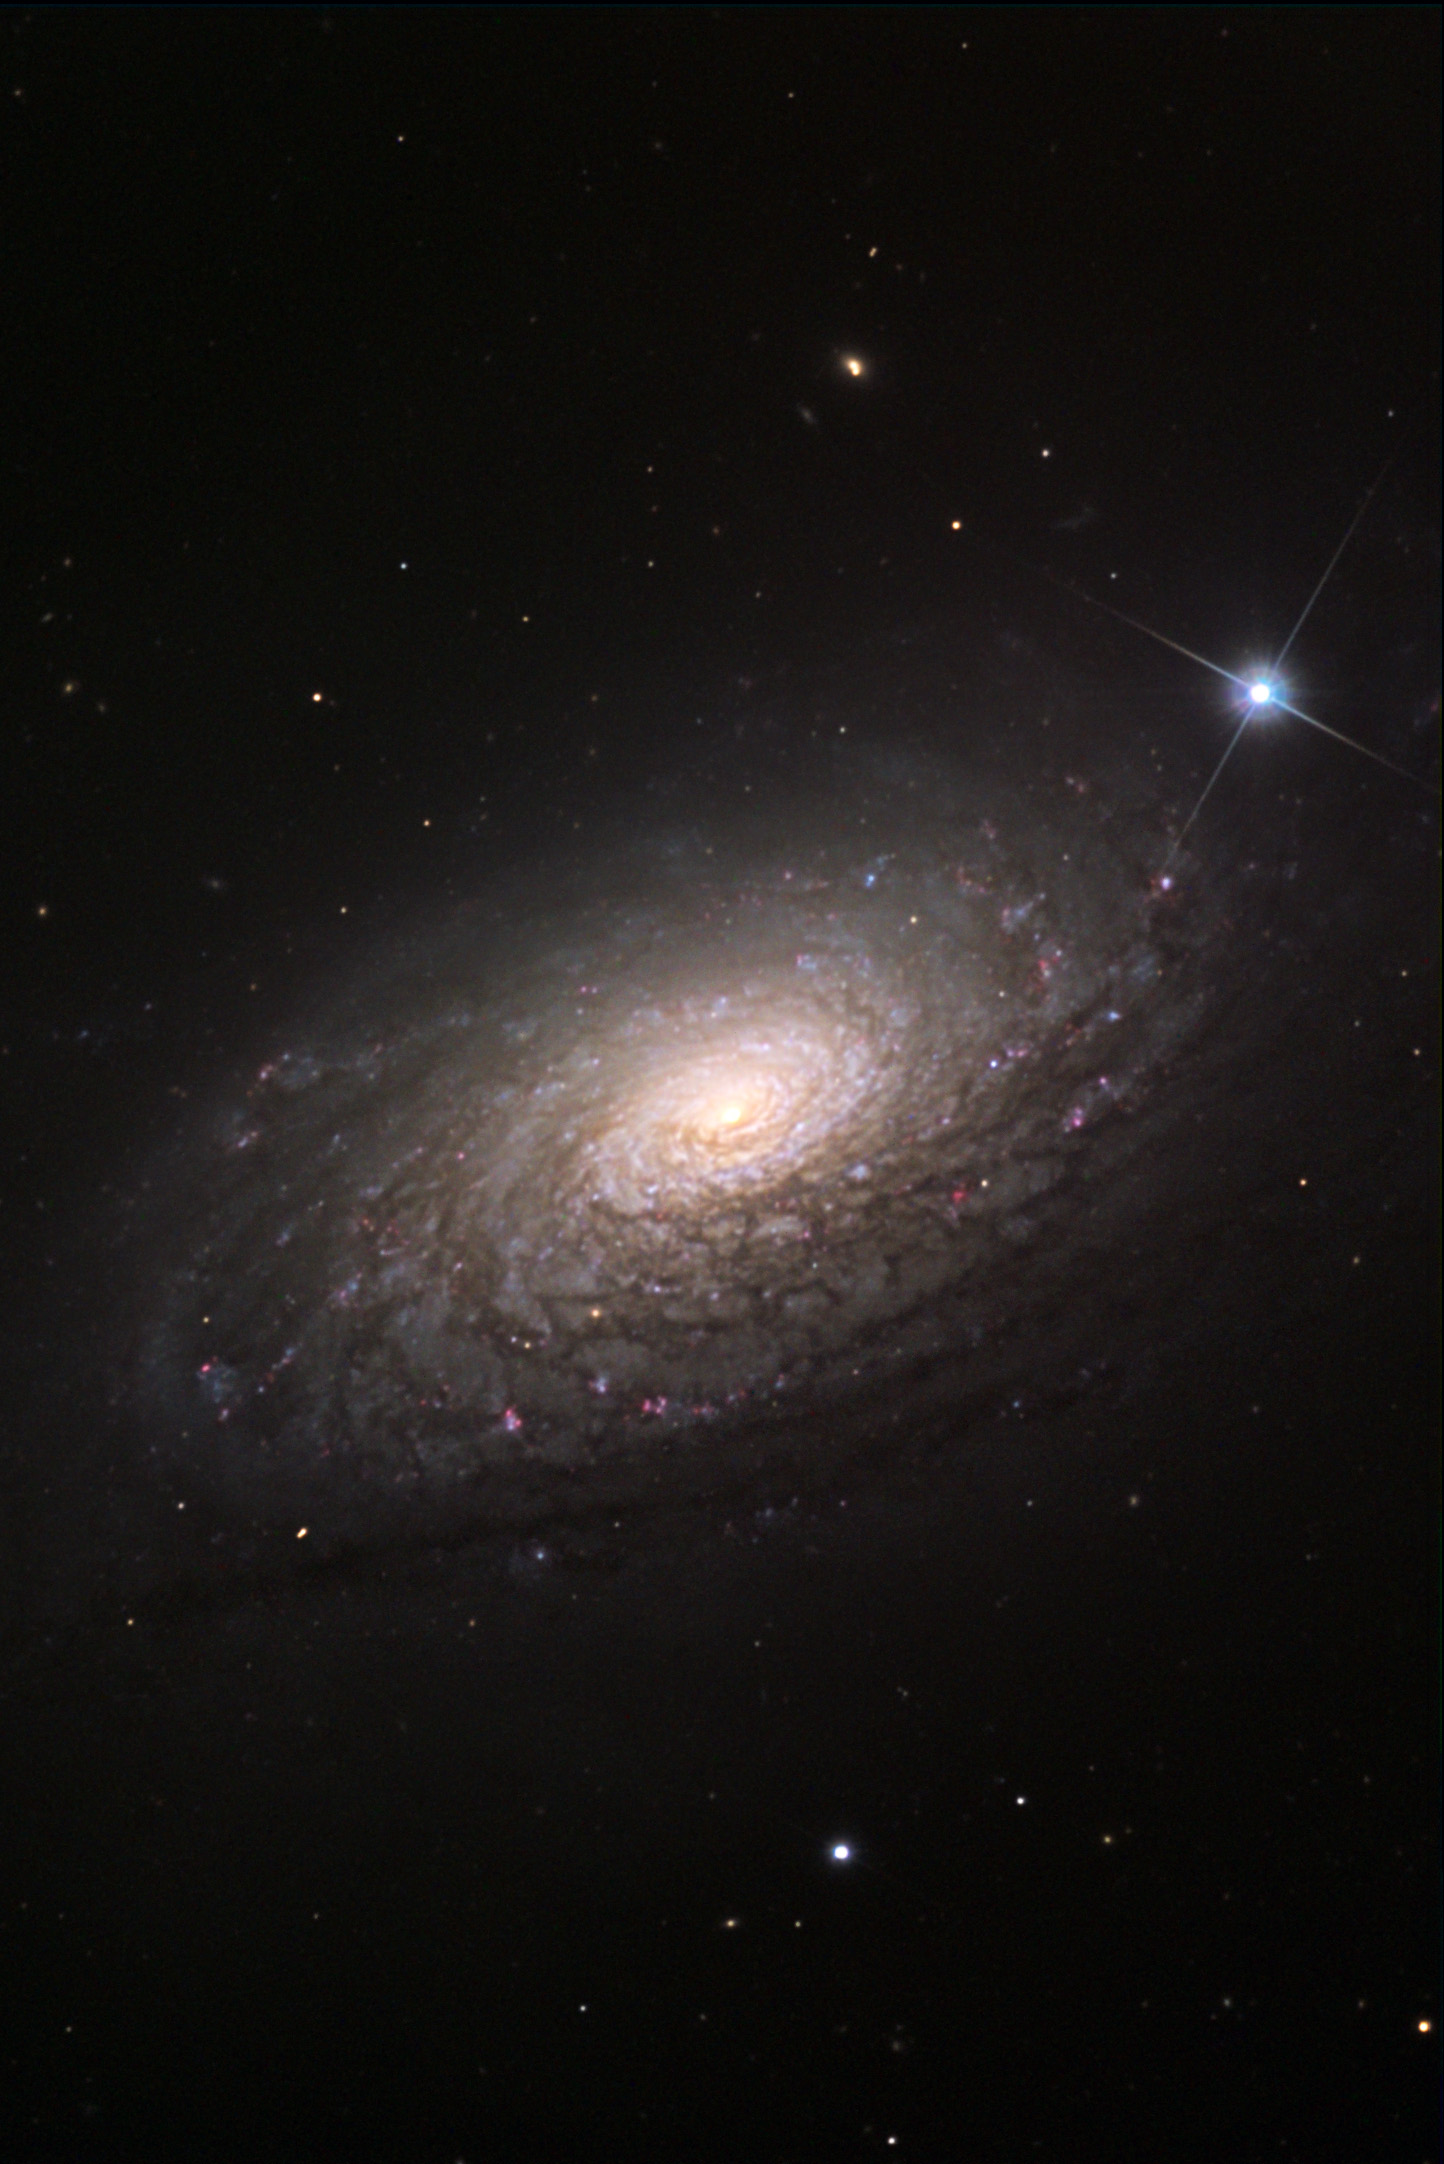

M63 (Sunflower Galaxy)

M63, commonly known as the Sunflower Galaxy, belongs to the same group of galaxies as M51. It is located about 35 million light-years away from us.

This image was taken as part of Advanced Observing Program (AOP) program at Kitt Peak Visitor Center during 2014.

Credit: KPNO/NOIRLab/NSF/AURA/Bruce Hugo and Leslie Gaul/Adam Block